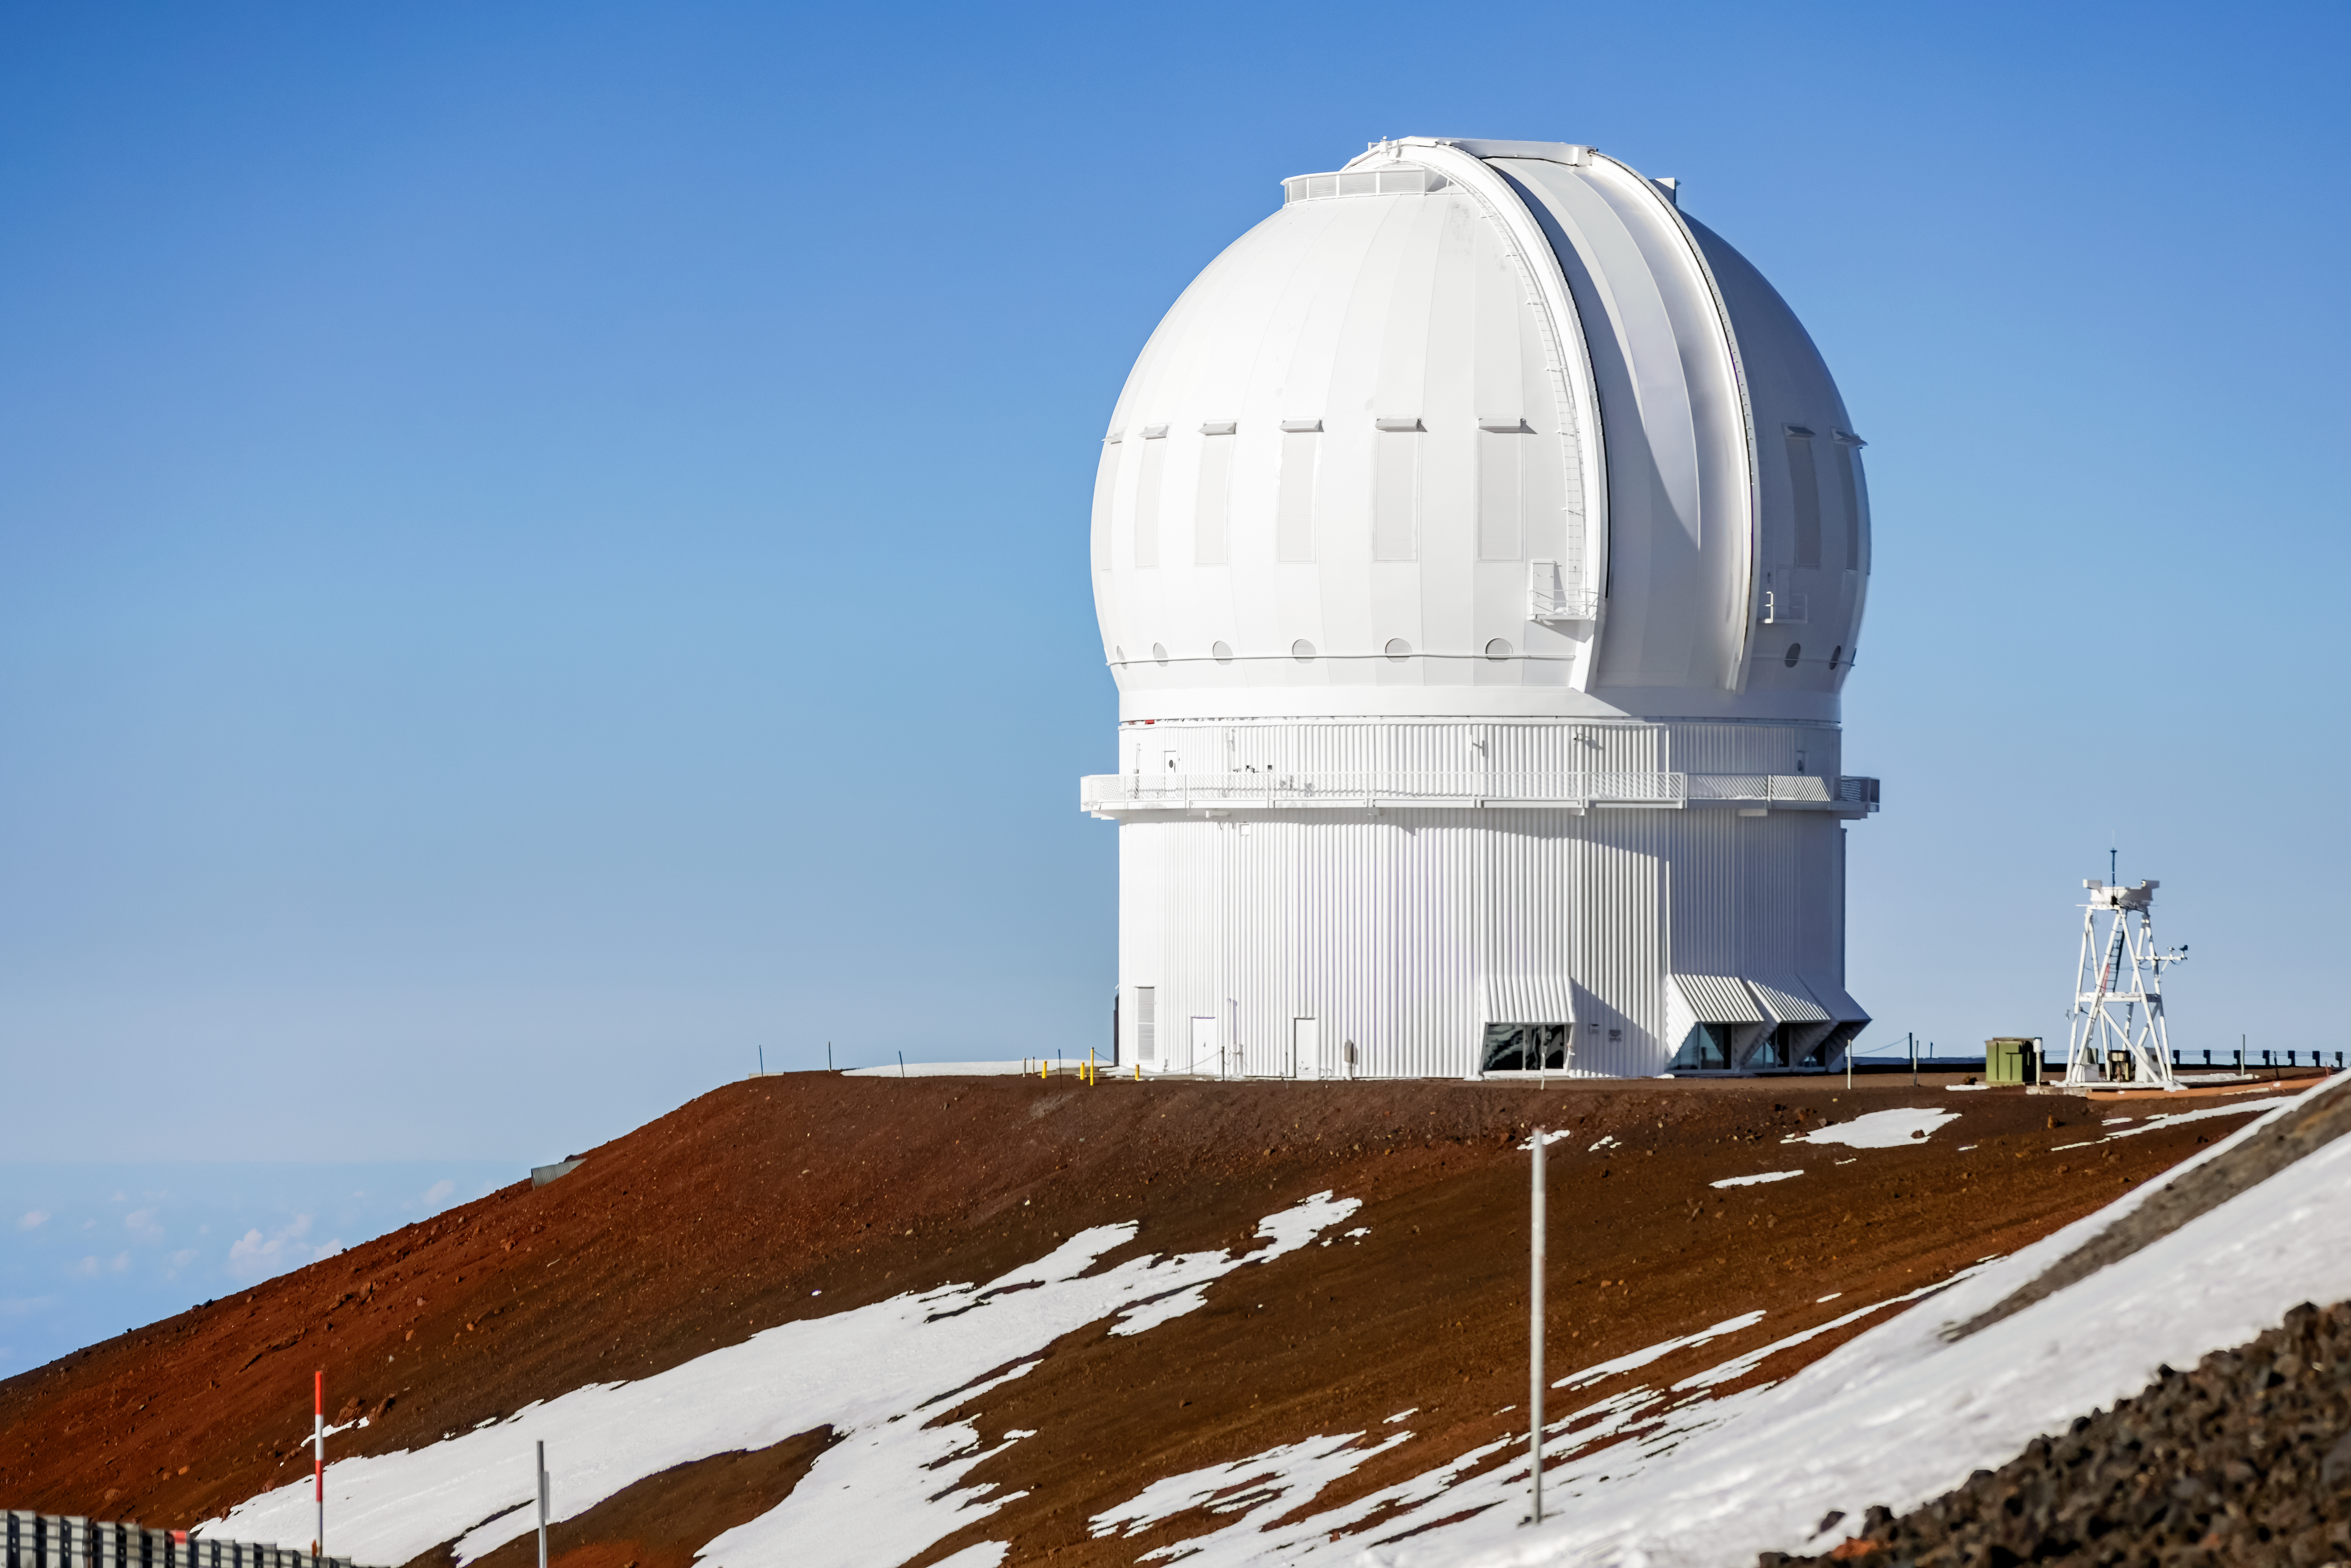

Canada-France-Hawai‘i Telescope

The Canada-France-Hawai‘i Telescope near the summit of Maunakea in Hawai‘i.

Credit: International Gemini Observatory/NOIRLab/NSF/AURA